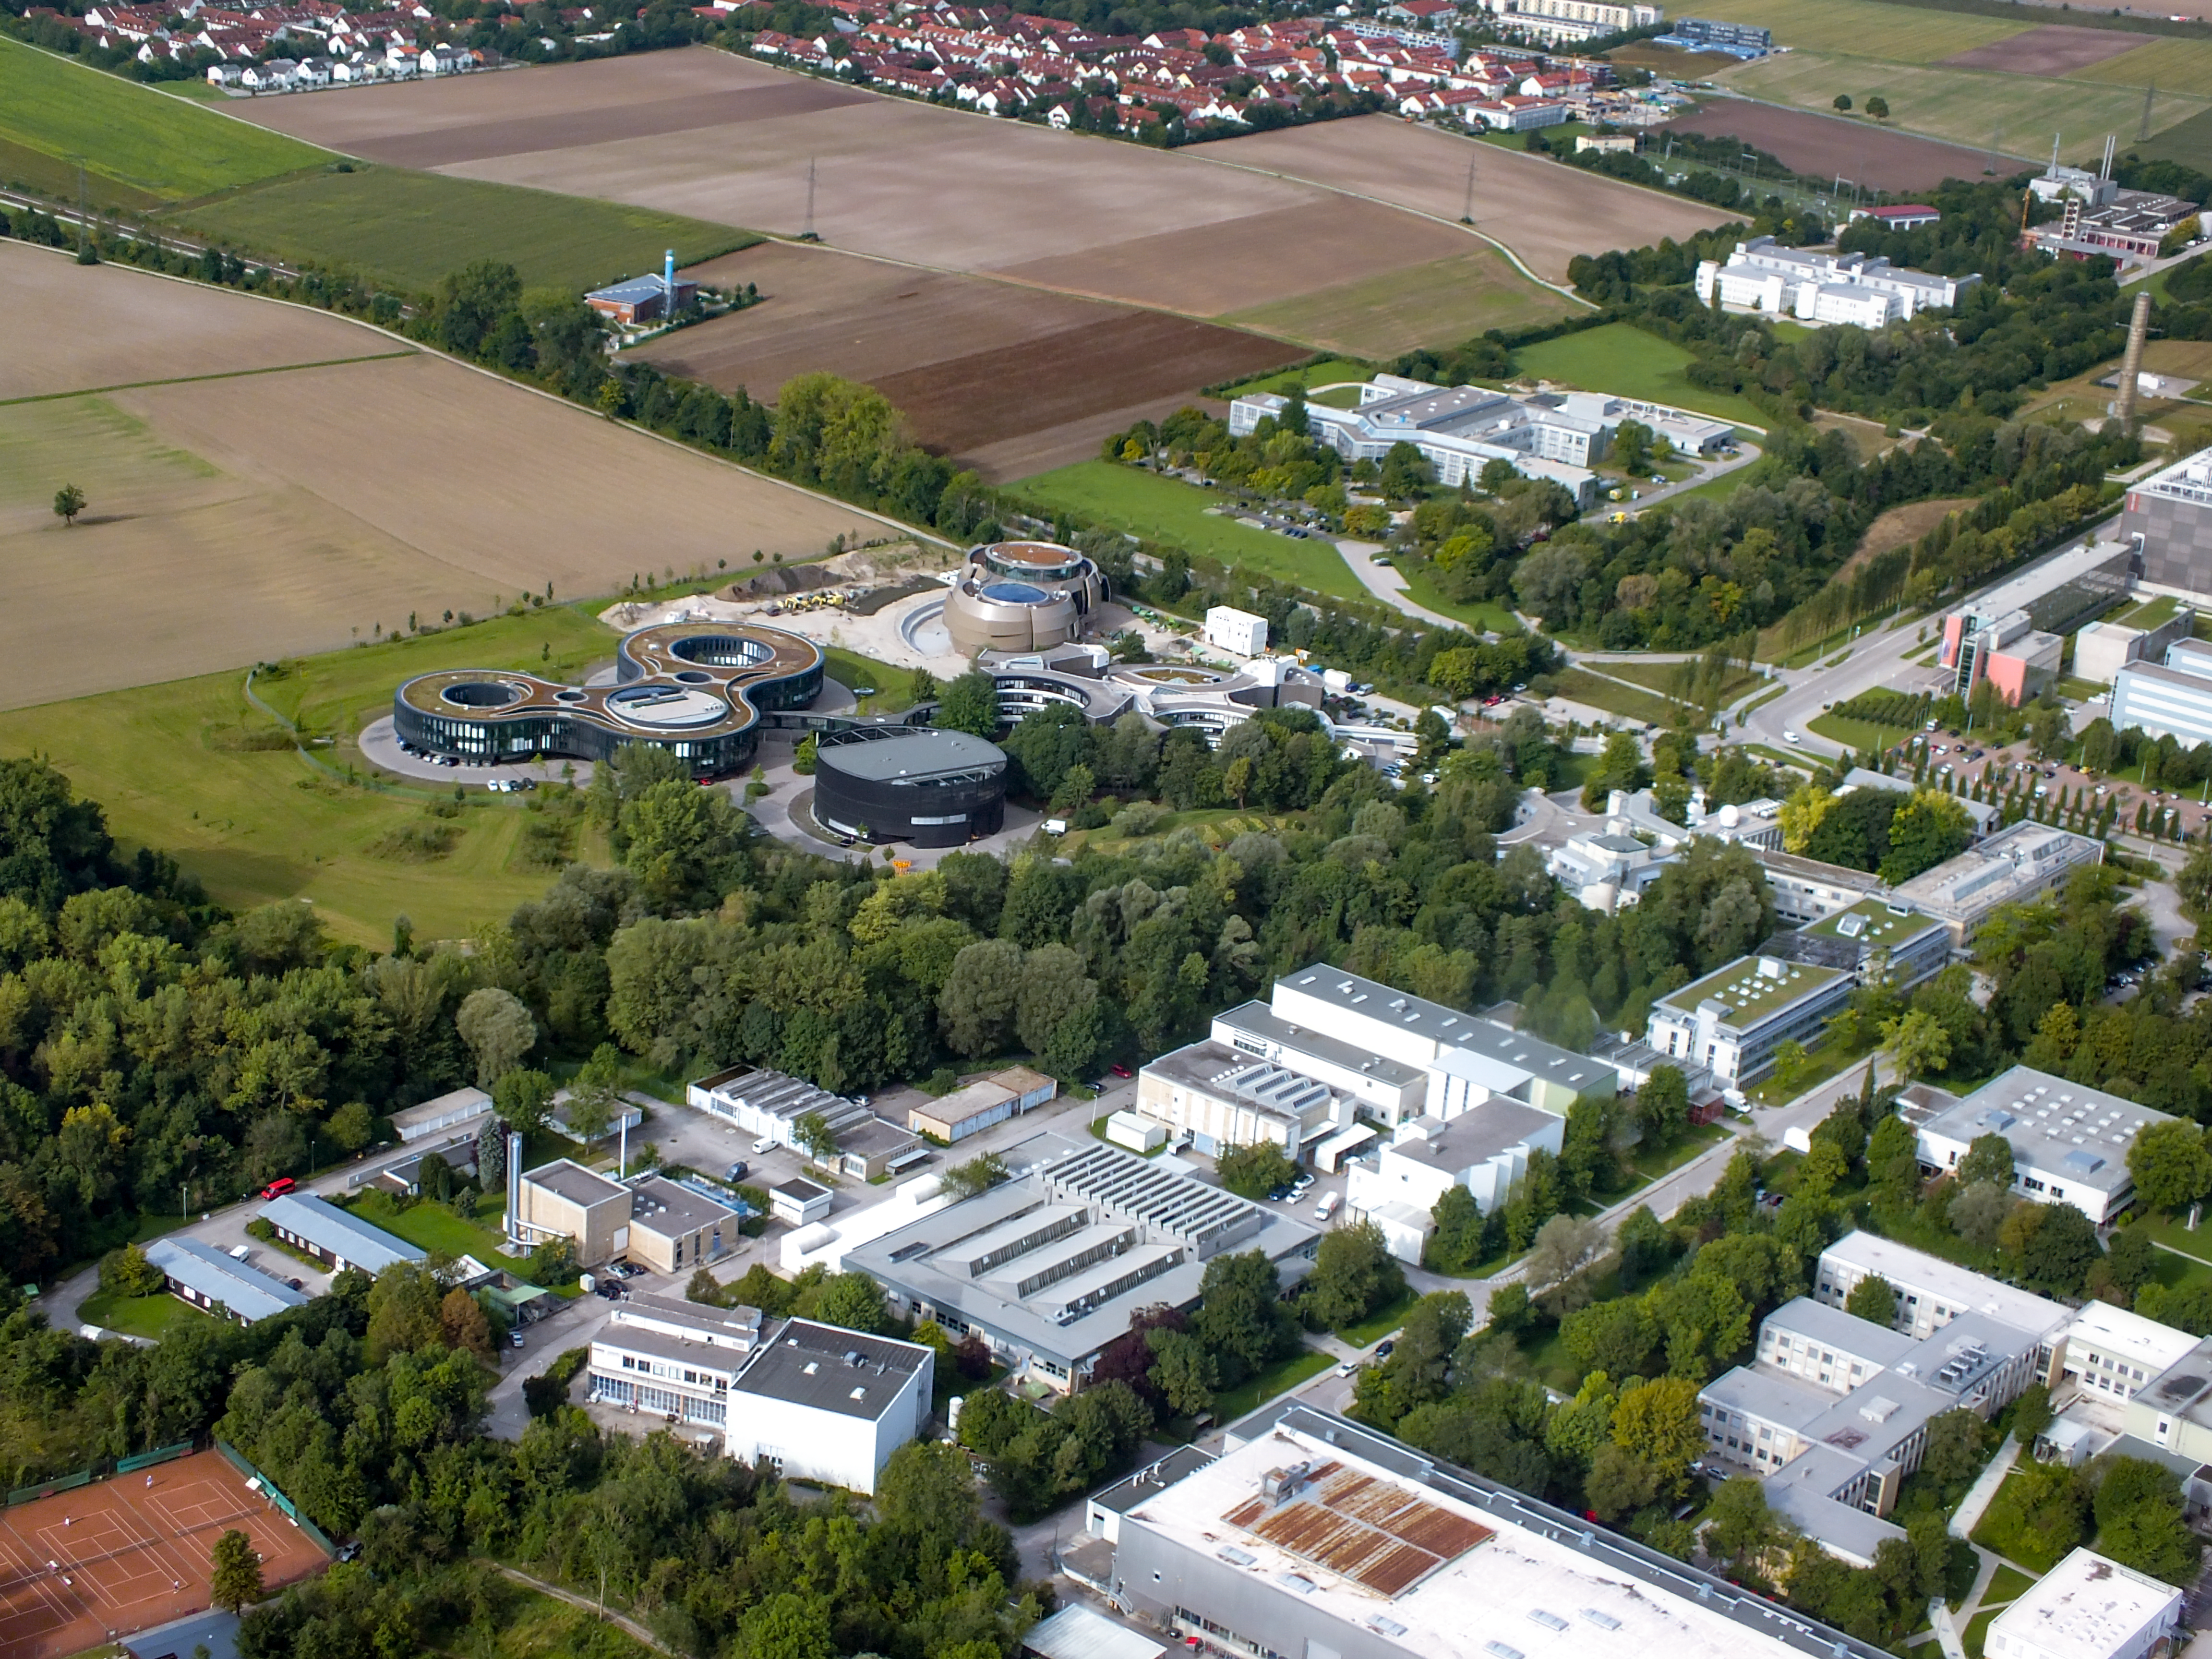

Aerial view of ESO Headquarters and surrounding area

This photo is an aerial view of the Headquarters of the European Southern Observatory (ESO). The ESO Headquarters is located in Garching bei München, Bavaria, Germany. Part of the town is visible in the upper left hand quarter. The bottom right hand quarter if the Technische Universität München Forschungszentrum.

The ESO Supernova, opening in 2018, was still under construction when this photo was taken.

Credit: Ernst A. Graf/ESO